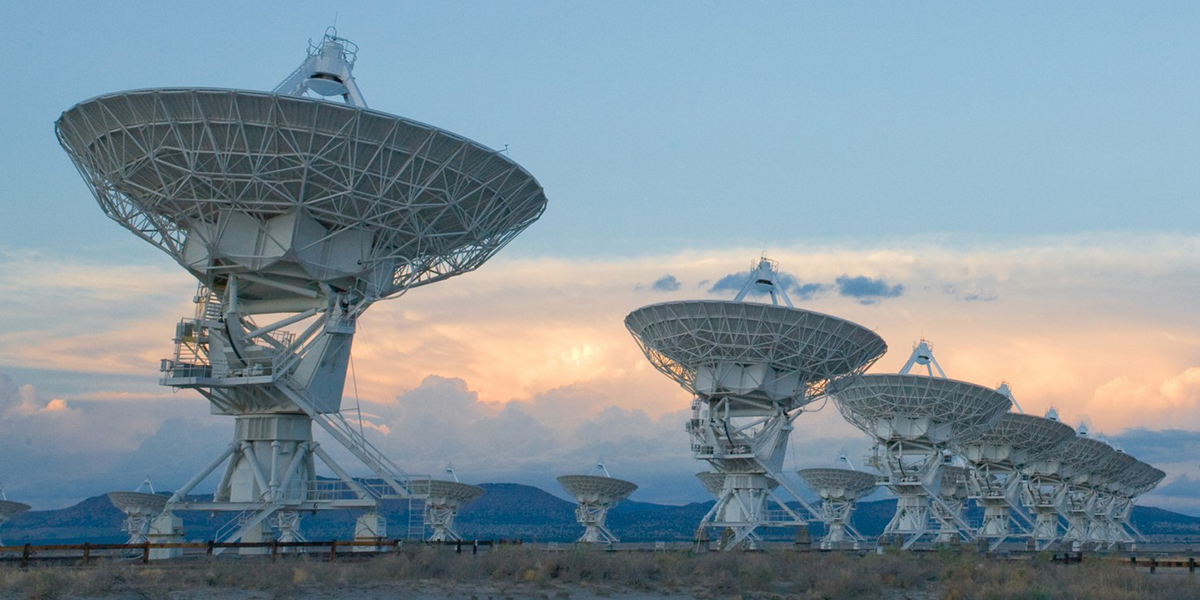

VLA Panorama

The Very Large Array (VLA) is a collection of 27 radio antennas located at the NRAO site in Socorro, New Mexico. Each antenna in the array measures 25 meters (82 feet) in diameter and weighs about 230 tons.

Credit: Alex Savello